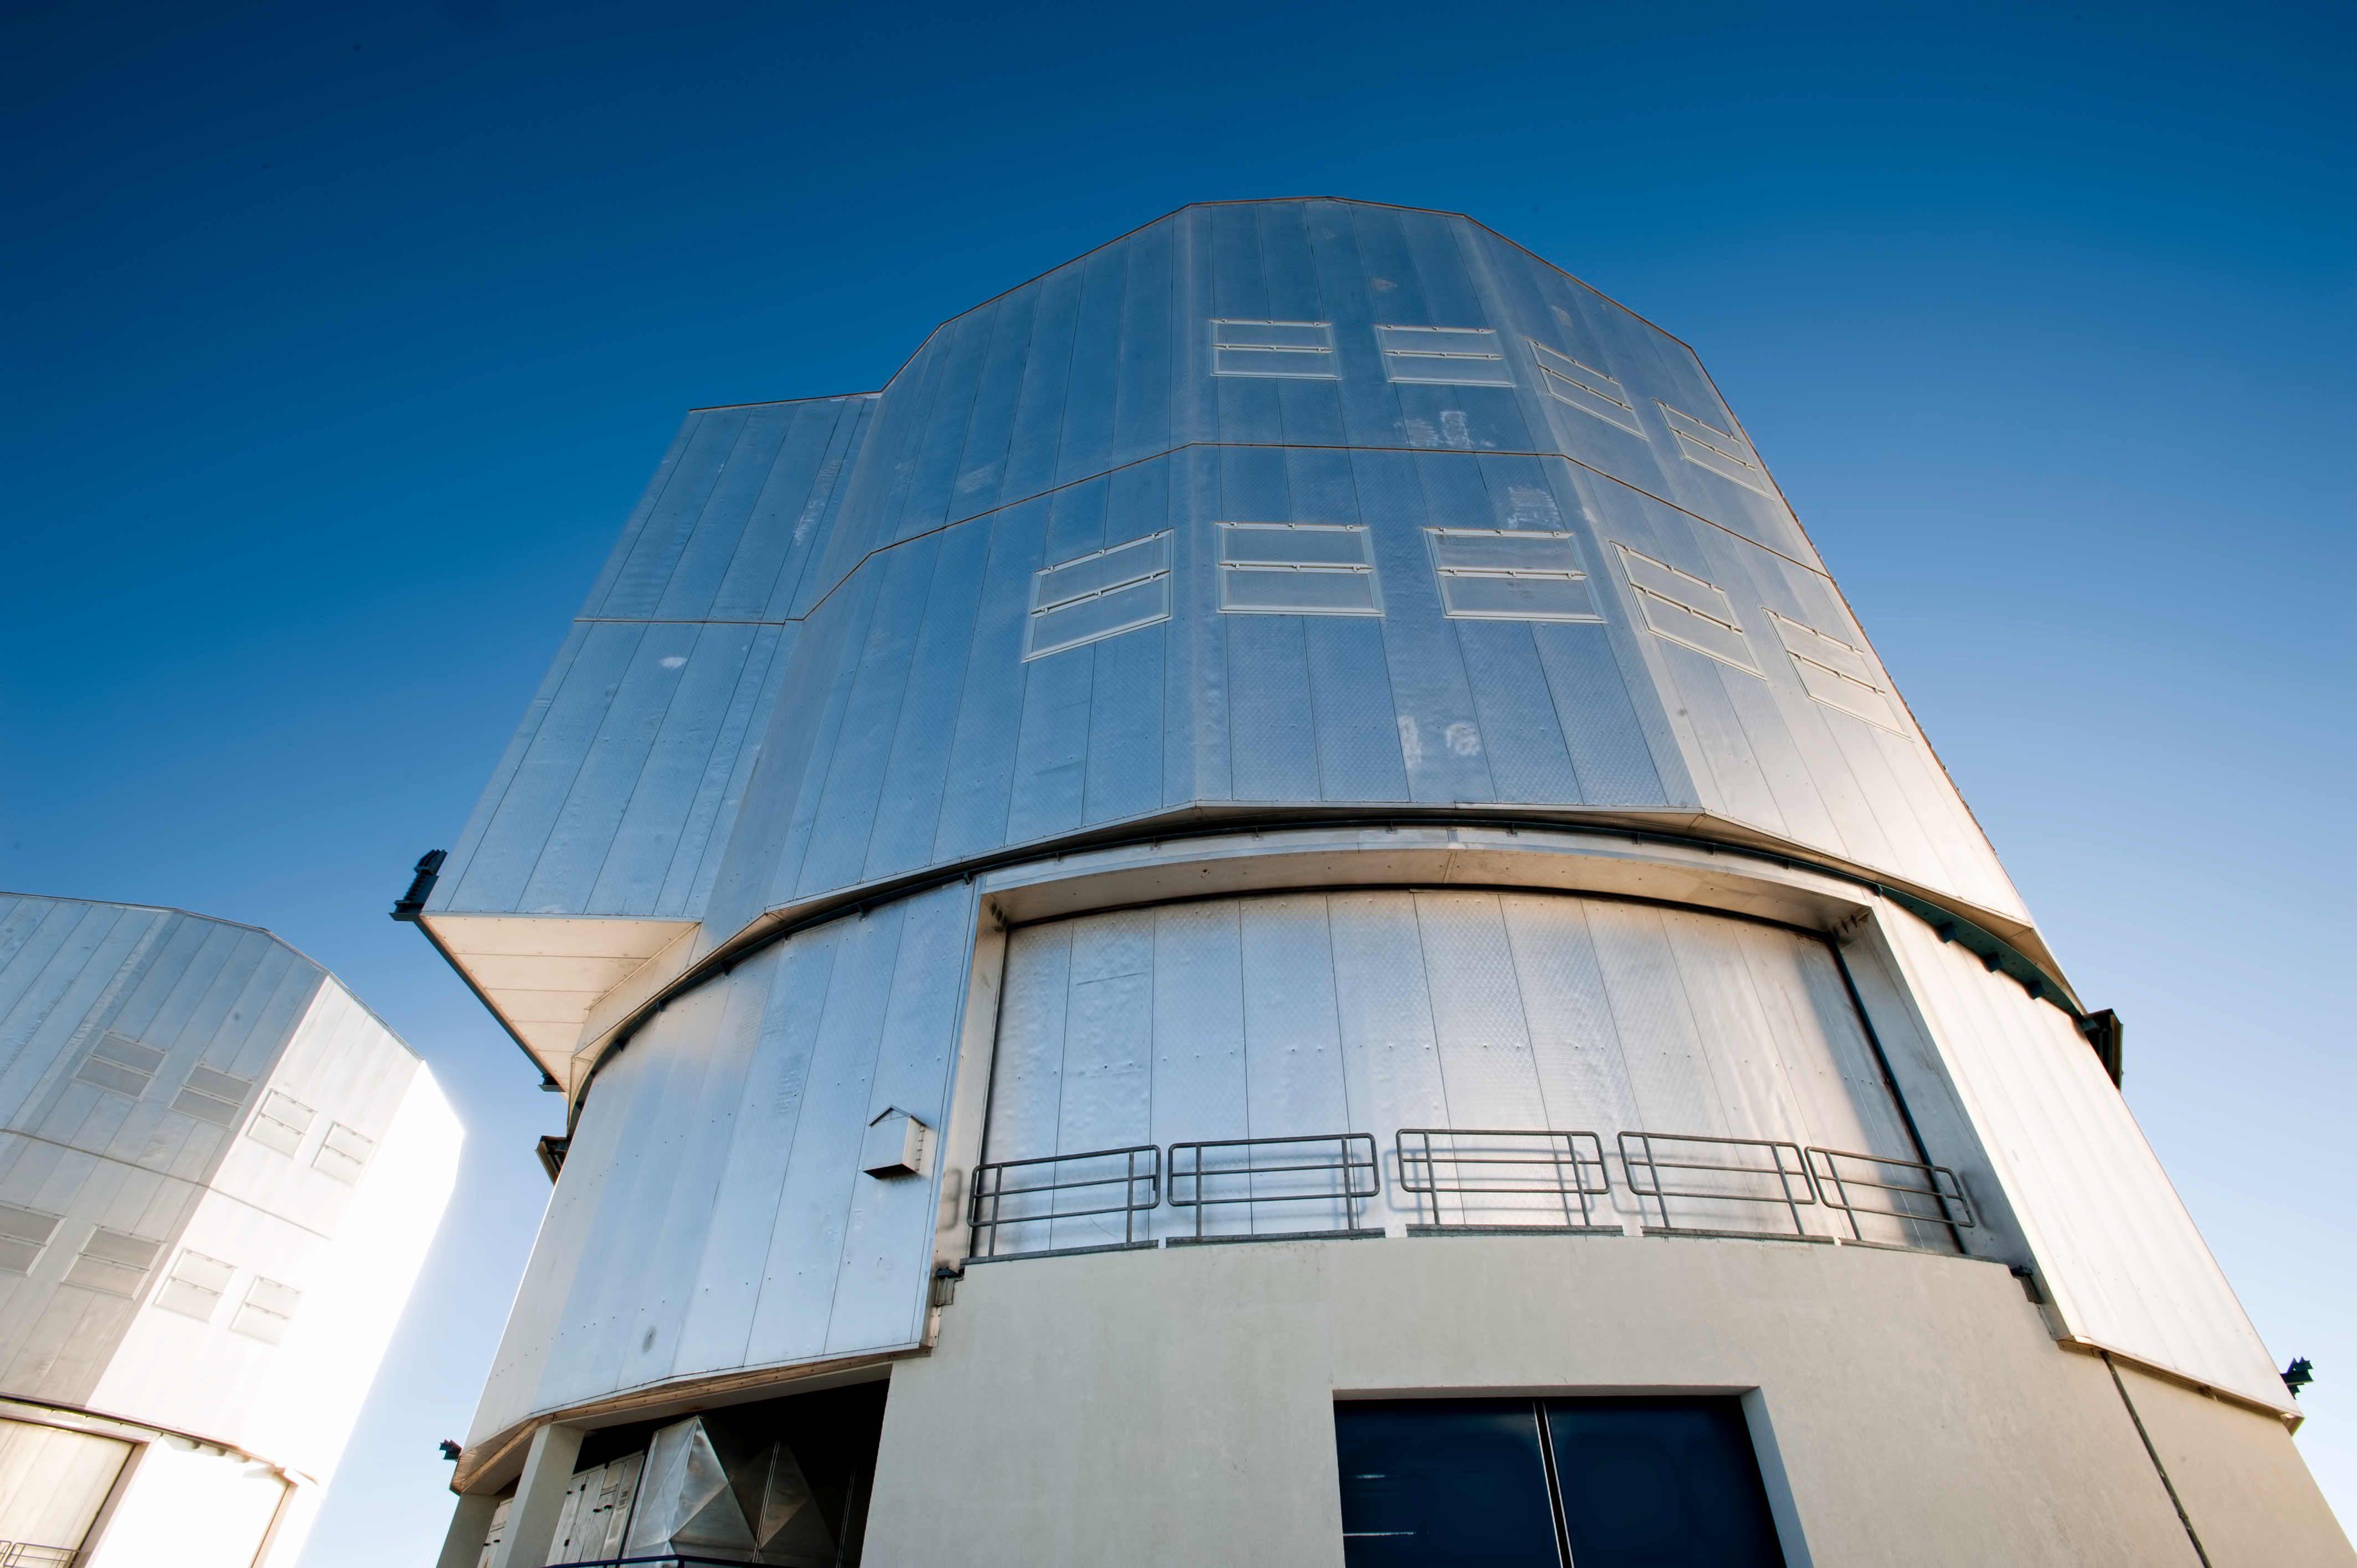

VLT Survey Telescope

View of the VLT Survey Telescope's dome.

Credit: ESO